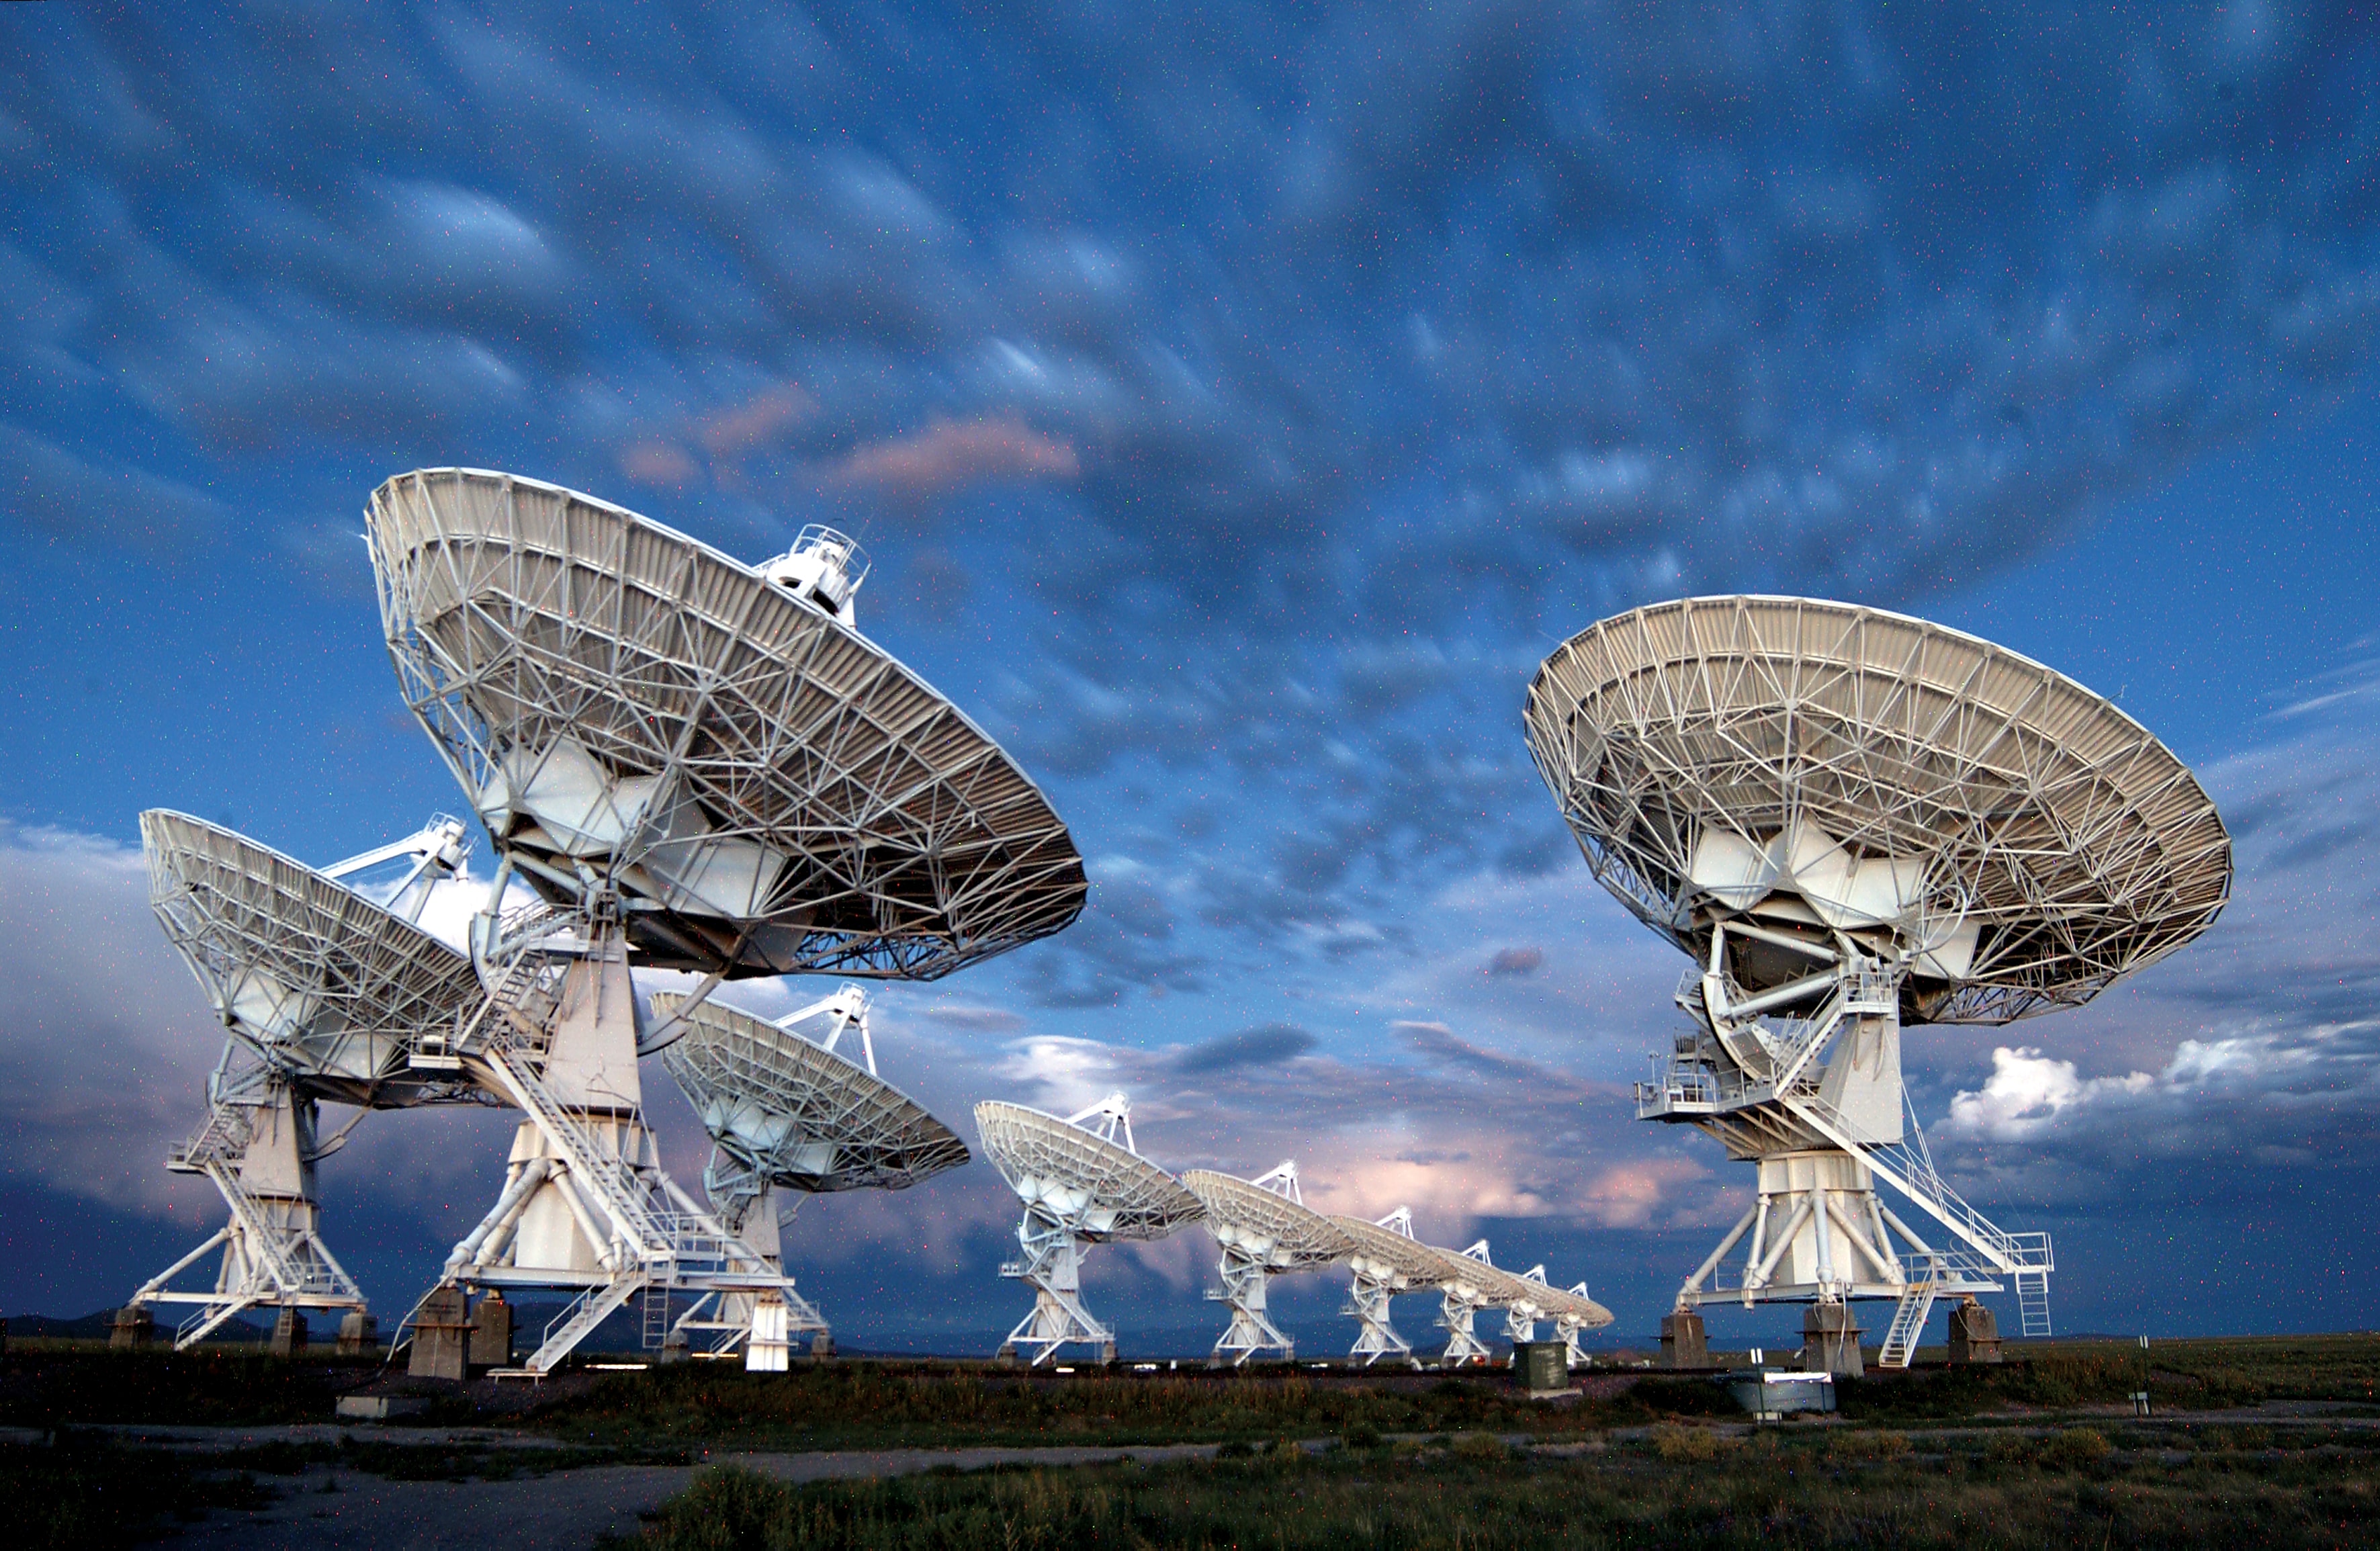

A Cloudy Twilight at the VLA

Clouds linger at twilight over the Karl G. Jansky Very Large Array in its most compact configuration.

Credit: NRAO/AUI/NSF